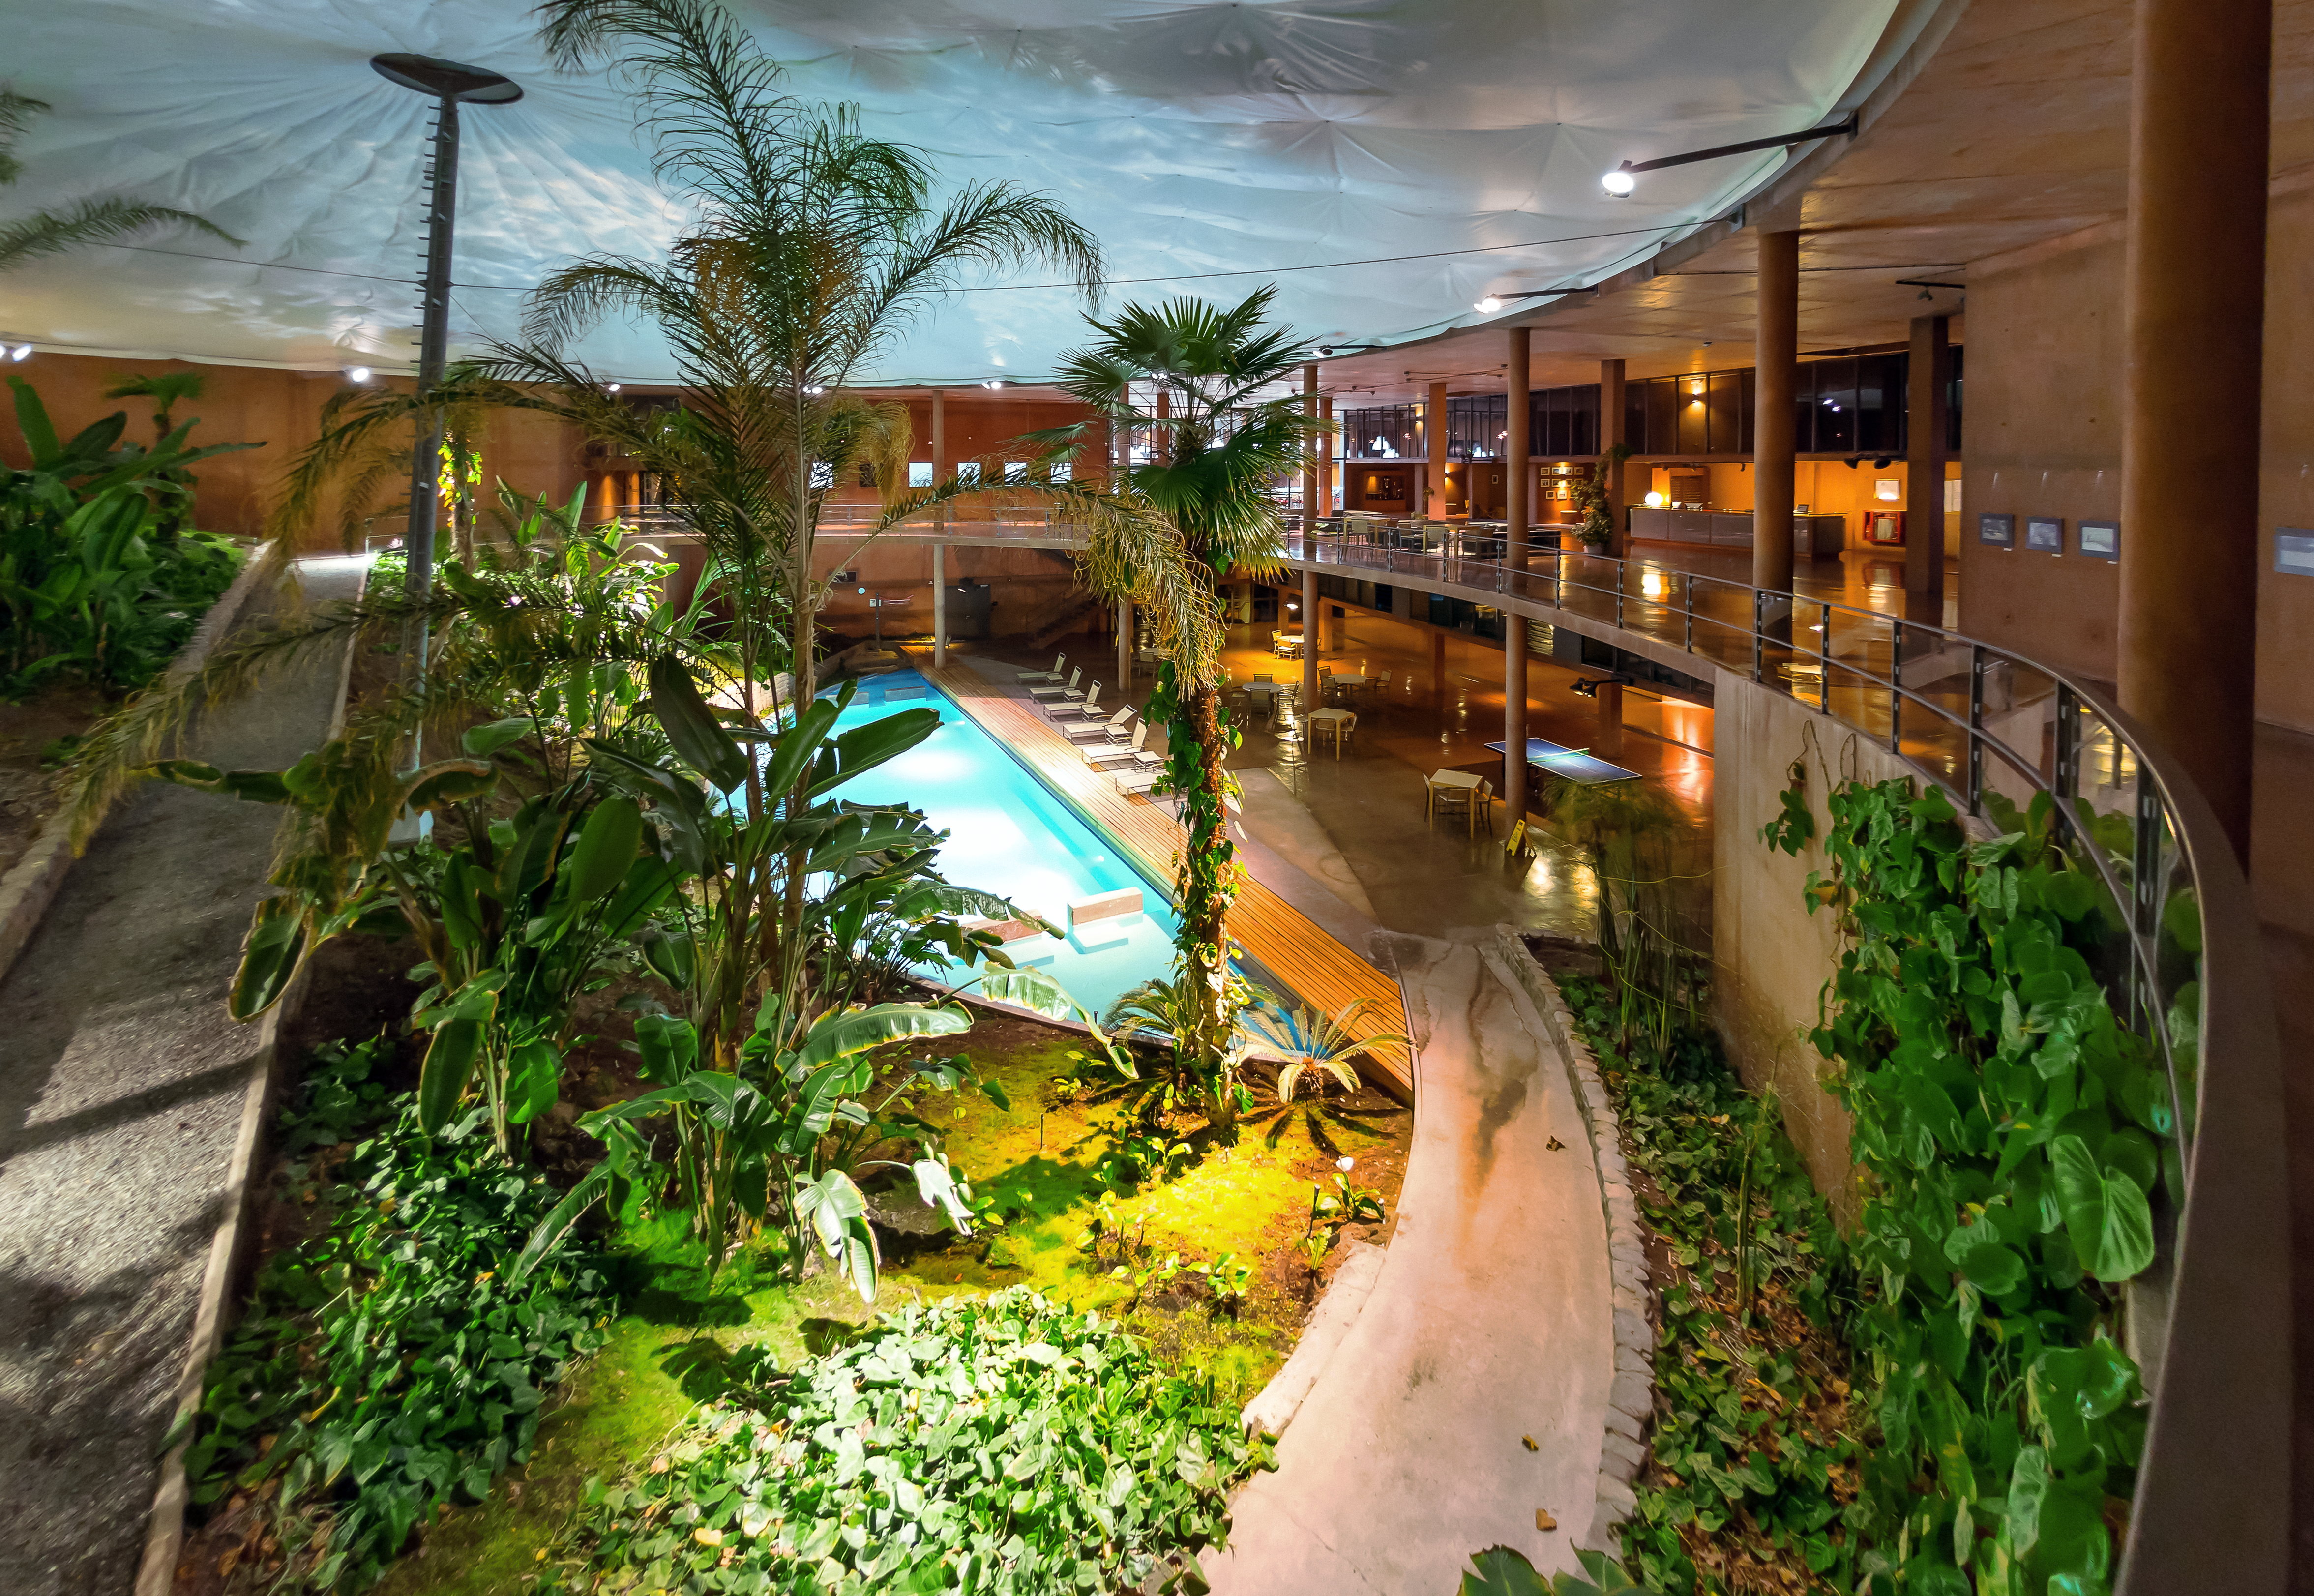

Inside La Residencia

La Residencia's well-equipped innards. A pool, plants, and a ping pong table all cater to the needs of weary astronomers.

Credit: P. Horálek/ESO